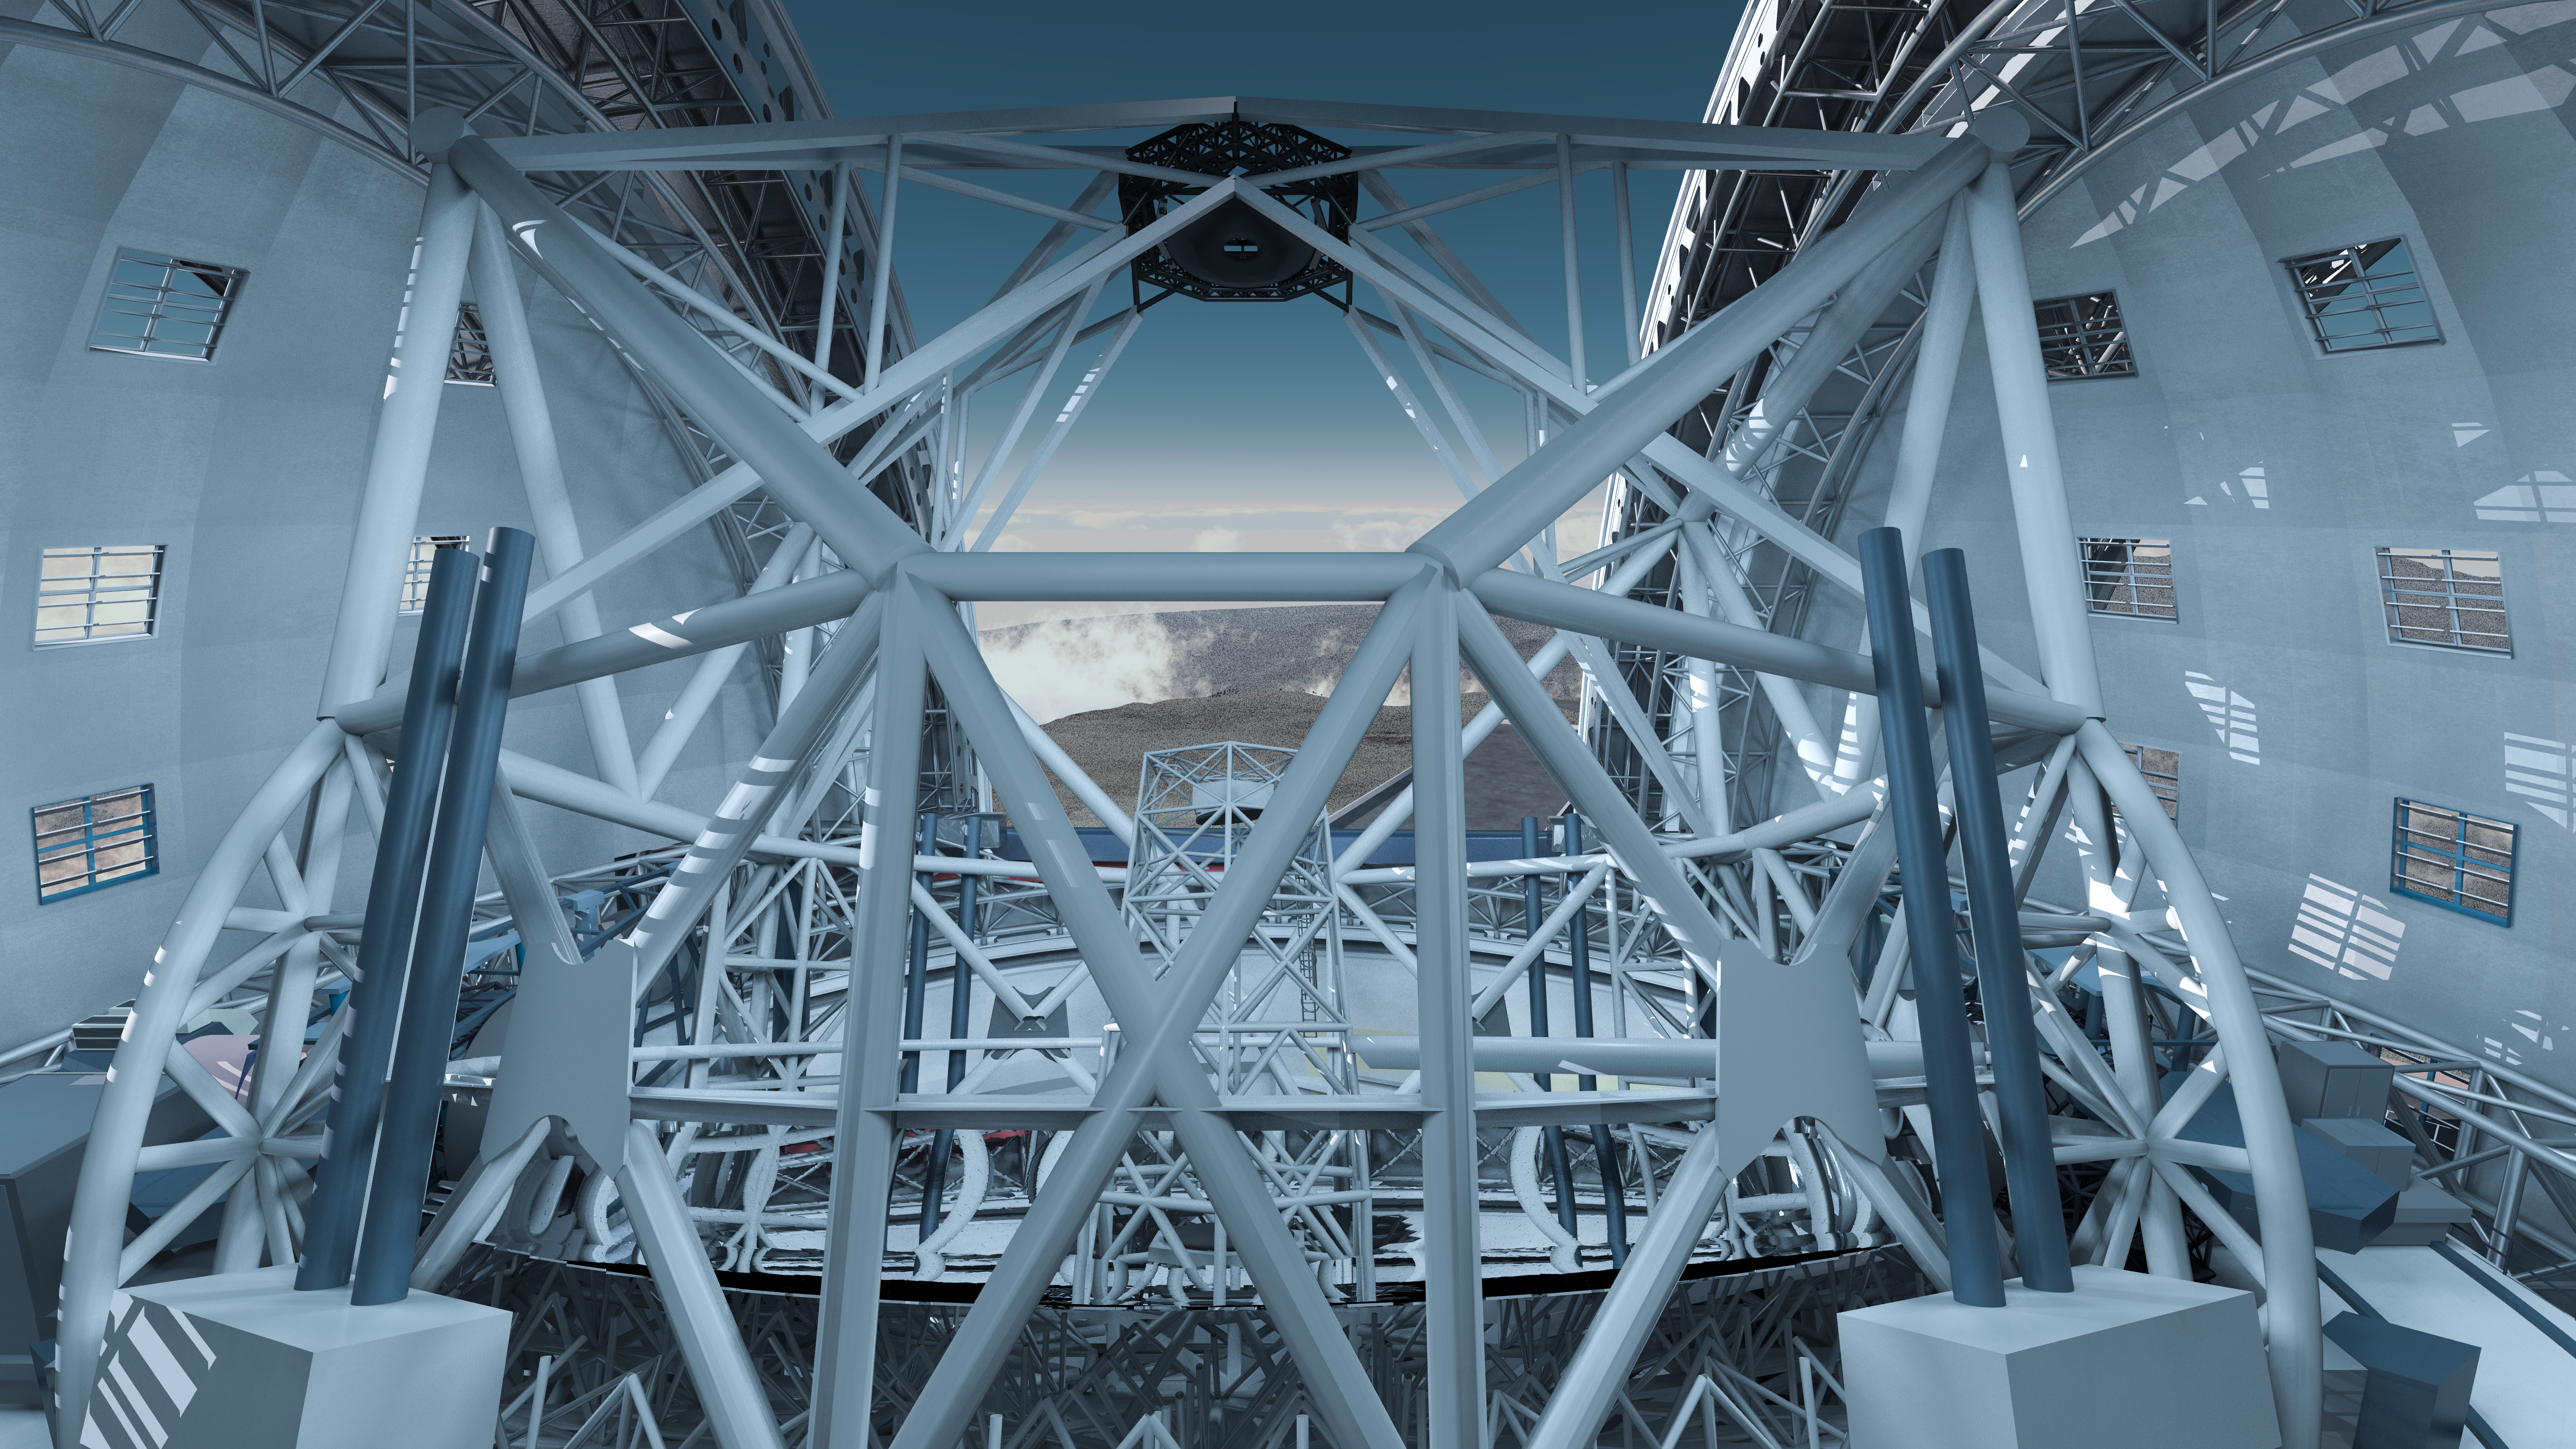

The ELT enclosure inside

A three-dimensional model of the gigantic and intricate structure inside the enclosure of the Extremely Large Telescope. The revolutionary design of the telescope consists of five mirrors.

The main mirror, with a diameter of 39 metres, is visible in the lower part of the image, and the secondary mirror can be seen in the top part; with a diameter of 4.2 metres, the secondary mirror has almost the same size as the primary mirrors in the biggest telescopes currently in operation. A third mirror, with a diameter of 4 metres, lies below the main mirror, and two additional, smaller mirrors are contained in the little, white structure visible in the centre of the image: they will be used to remove the blurring effect of atmospheric turbulence from the images, in order to achieve the sharpest images ever obtained from a telescope on the ground.

The design for the ELT shown here was published in 2009 and is preliminary.

Credit: Swinburne Astronomy Productions/ESO